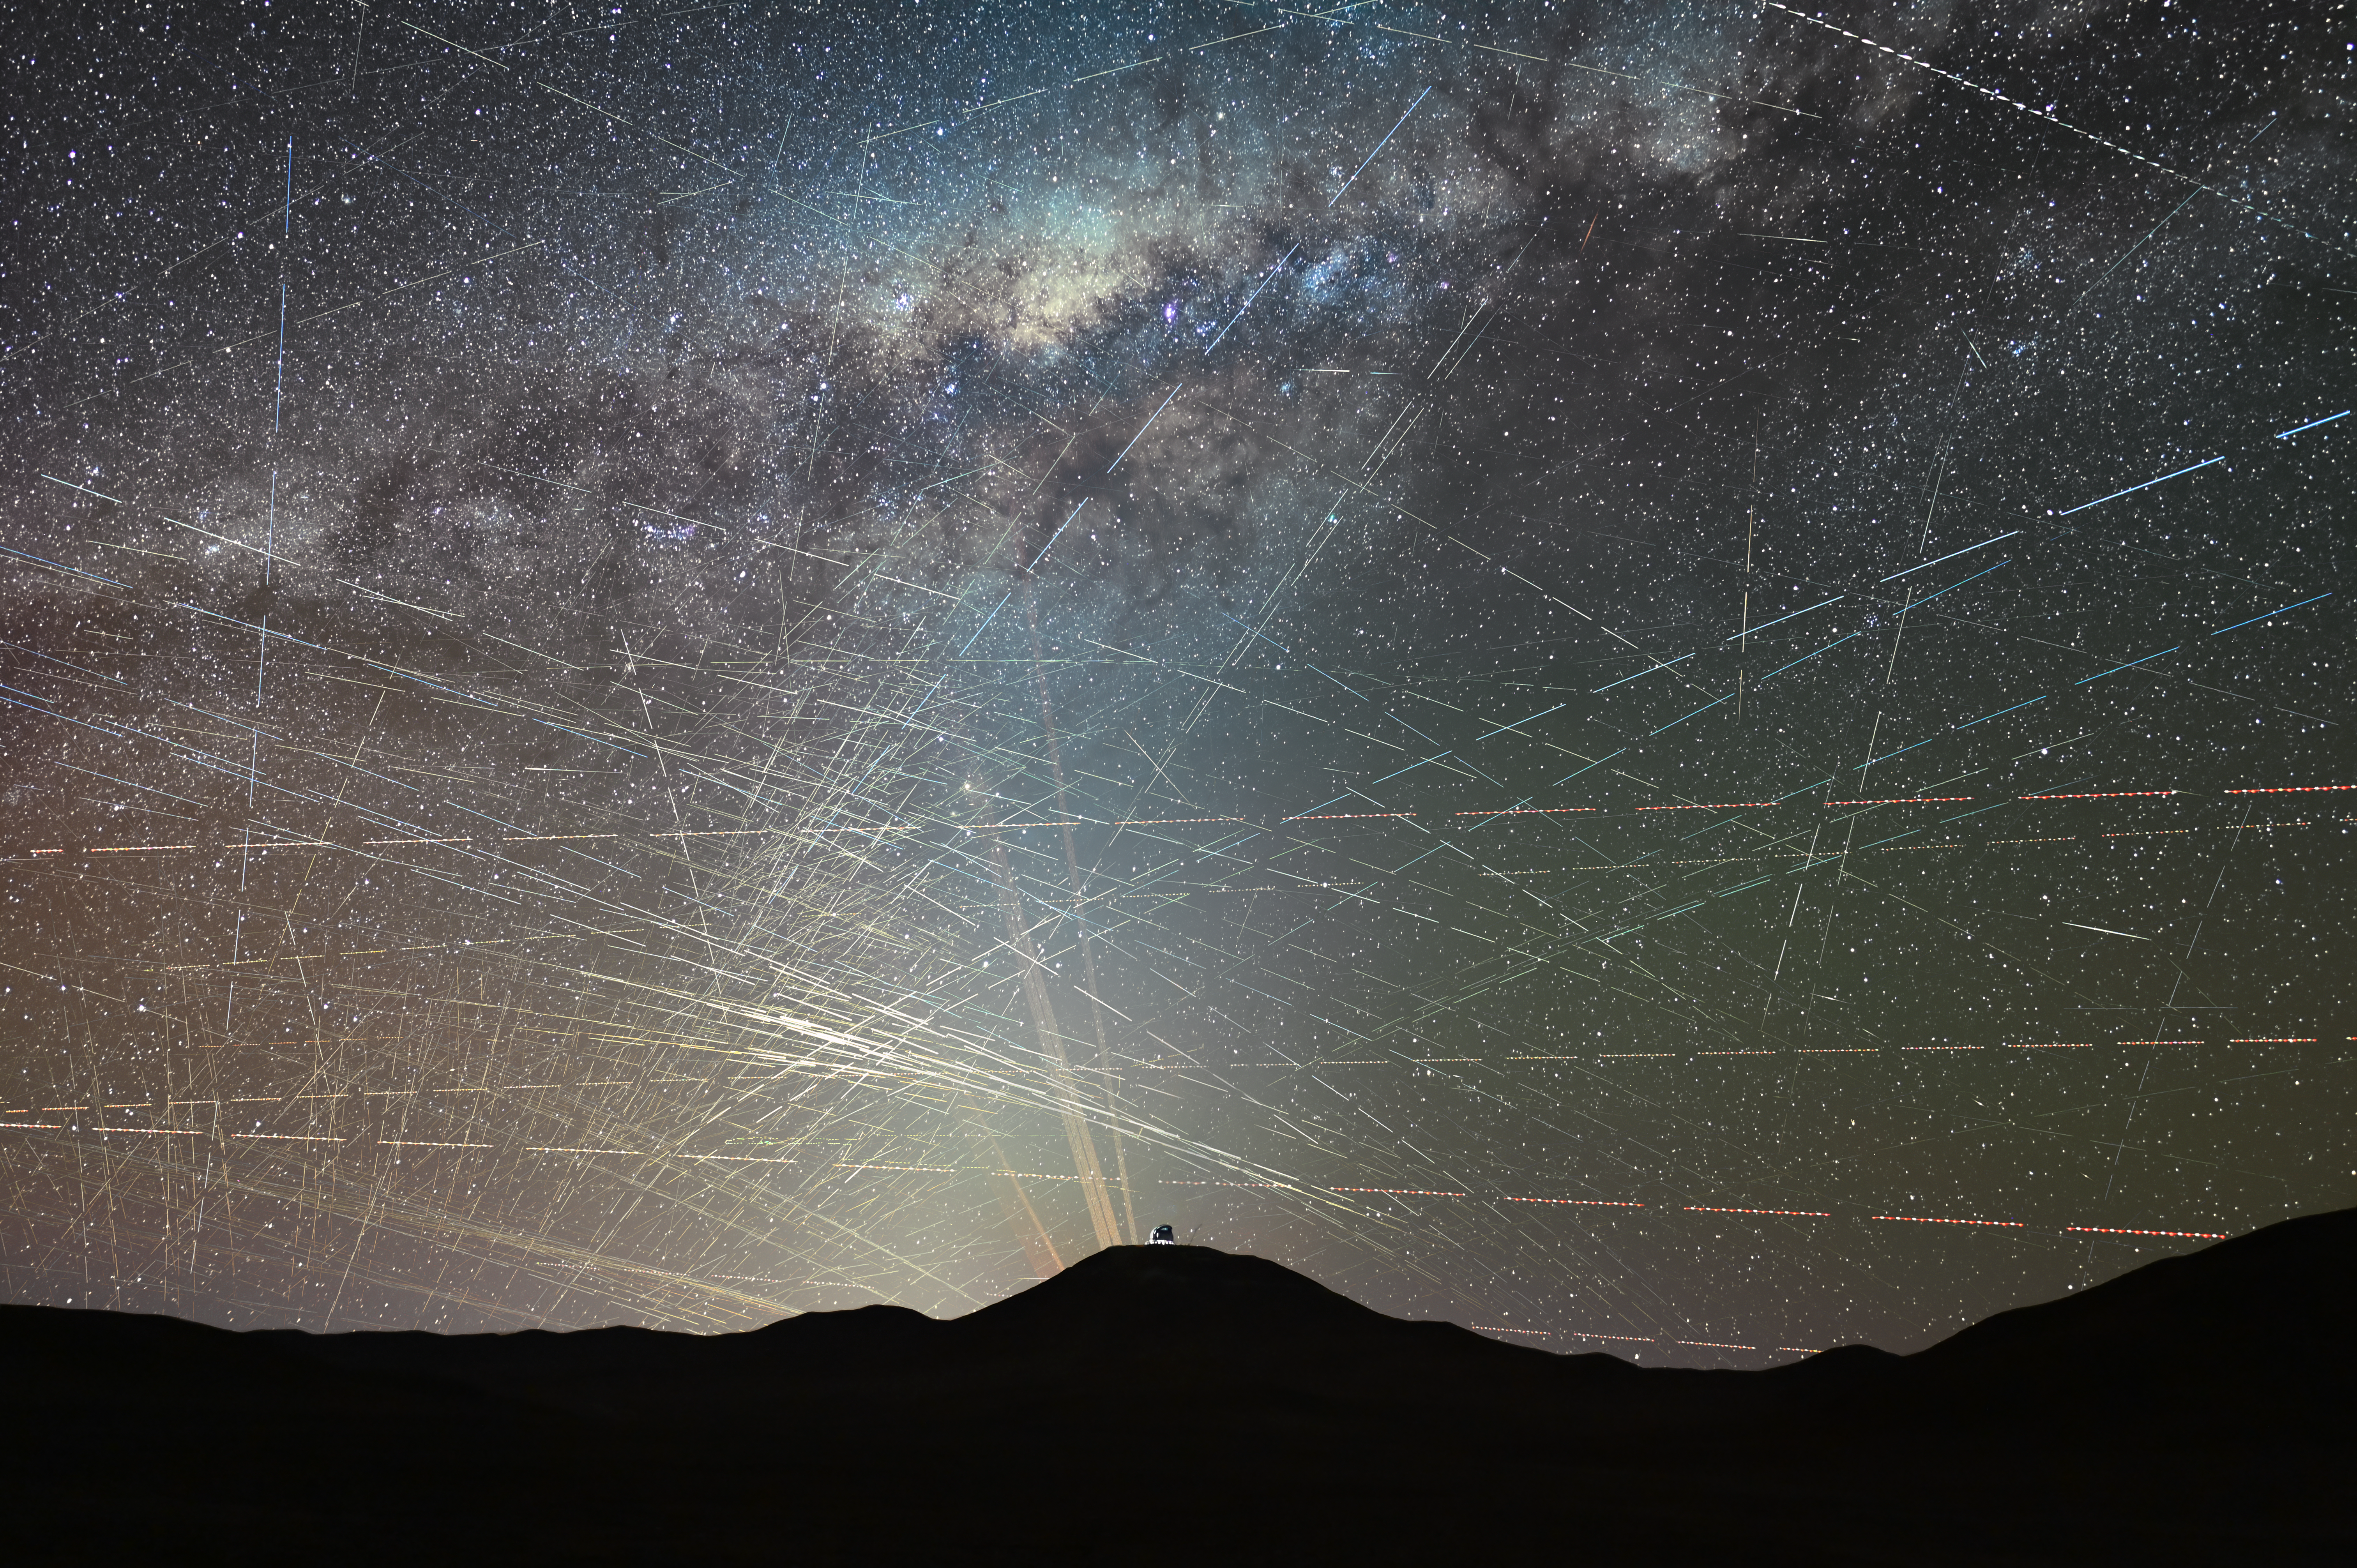

One hour of satellites over the northern Atacama Desert in Chile (October 2025)

This image shows satellites crossing the night sky above the northern Atacama Desert in Chile, over a period of just one hour. It is a stack of a time-lapse video taken on 15 October 2025 about two hours after sunset. A few streaks are caused by planes, and can be easily identified by their blinking-coloured lights, but most trails are due to satellites.

In the foreground we see the dome of ESO’s Extremely Large Telescope (ELT), the world’s largest optical/infrared telescope, currently under construction atop Cerro Armazones. Behind it we see the lasers of ESO’s Very Large Telescope (VLT) at Paranal Observatory, 22 km away from the ELT.

Credit: F. Kamphues, ESO/M. Kornmesser